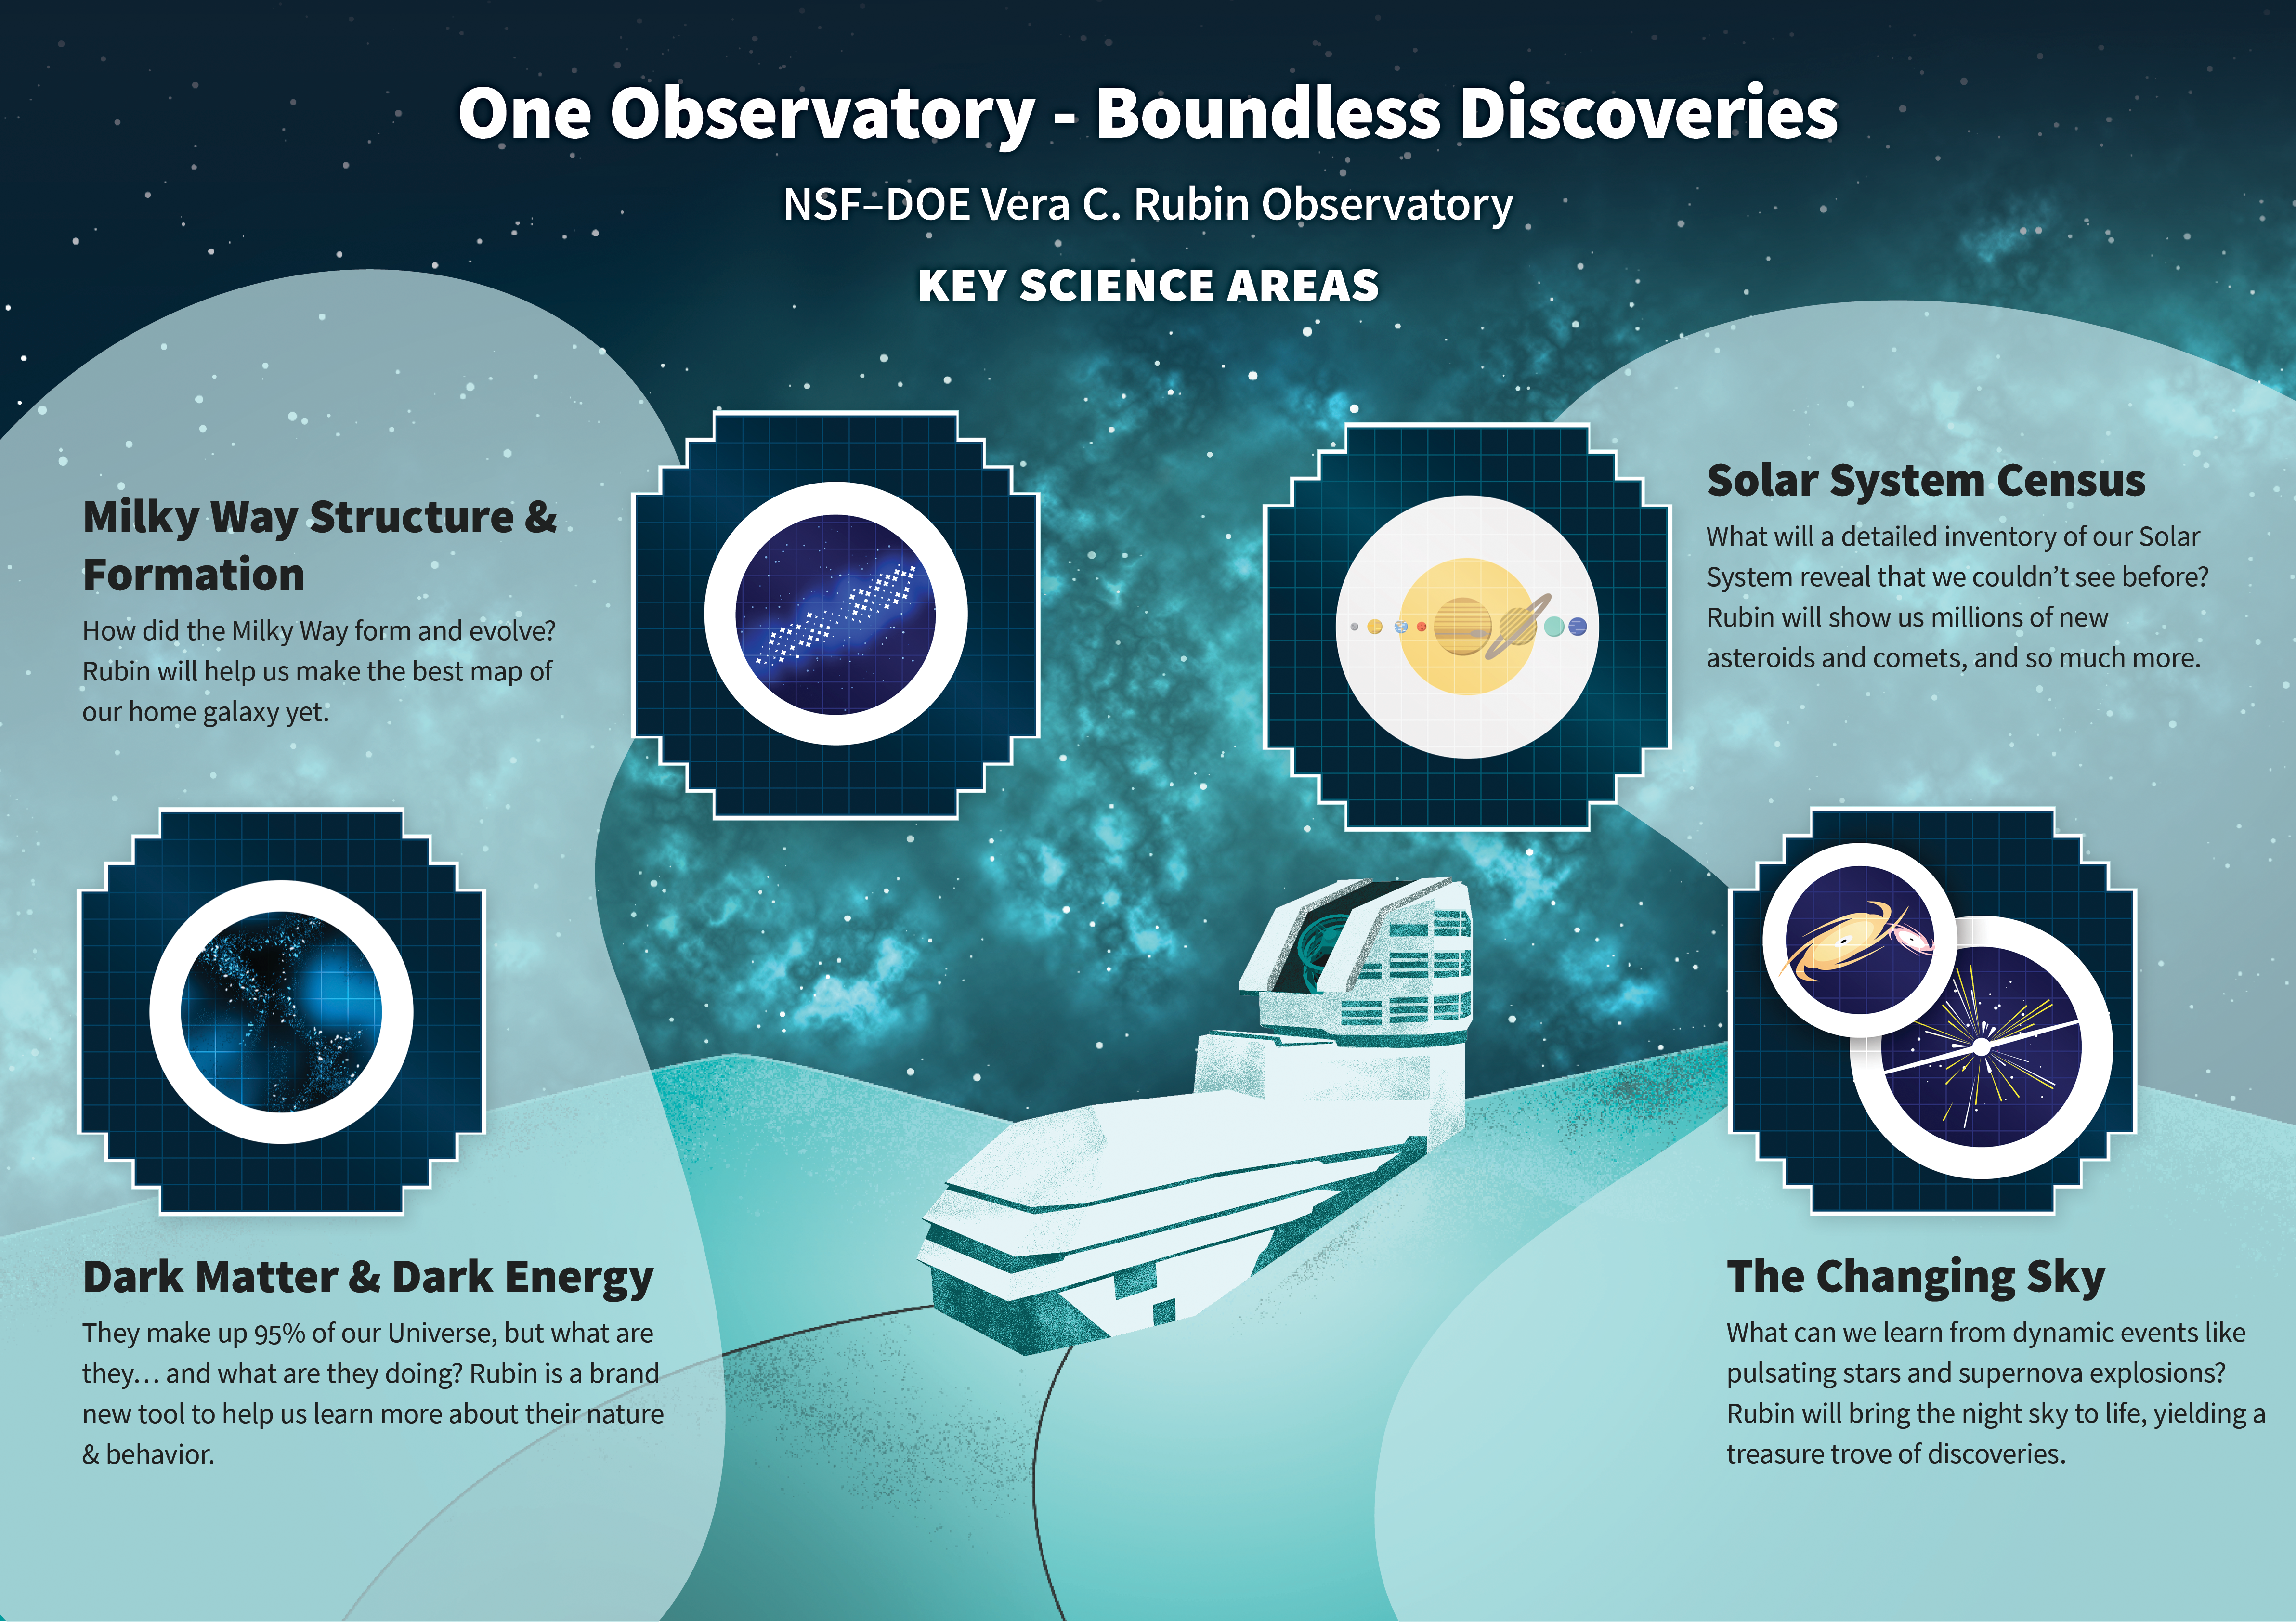

Rubin Key Science Areas

An infographic showing the main science areas for Vera C. Rubin Observatory.

Credit: RubinObs/NOIRLab/SLAC/DOE/NSF/AURA/J. Pinto